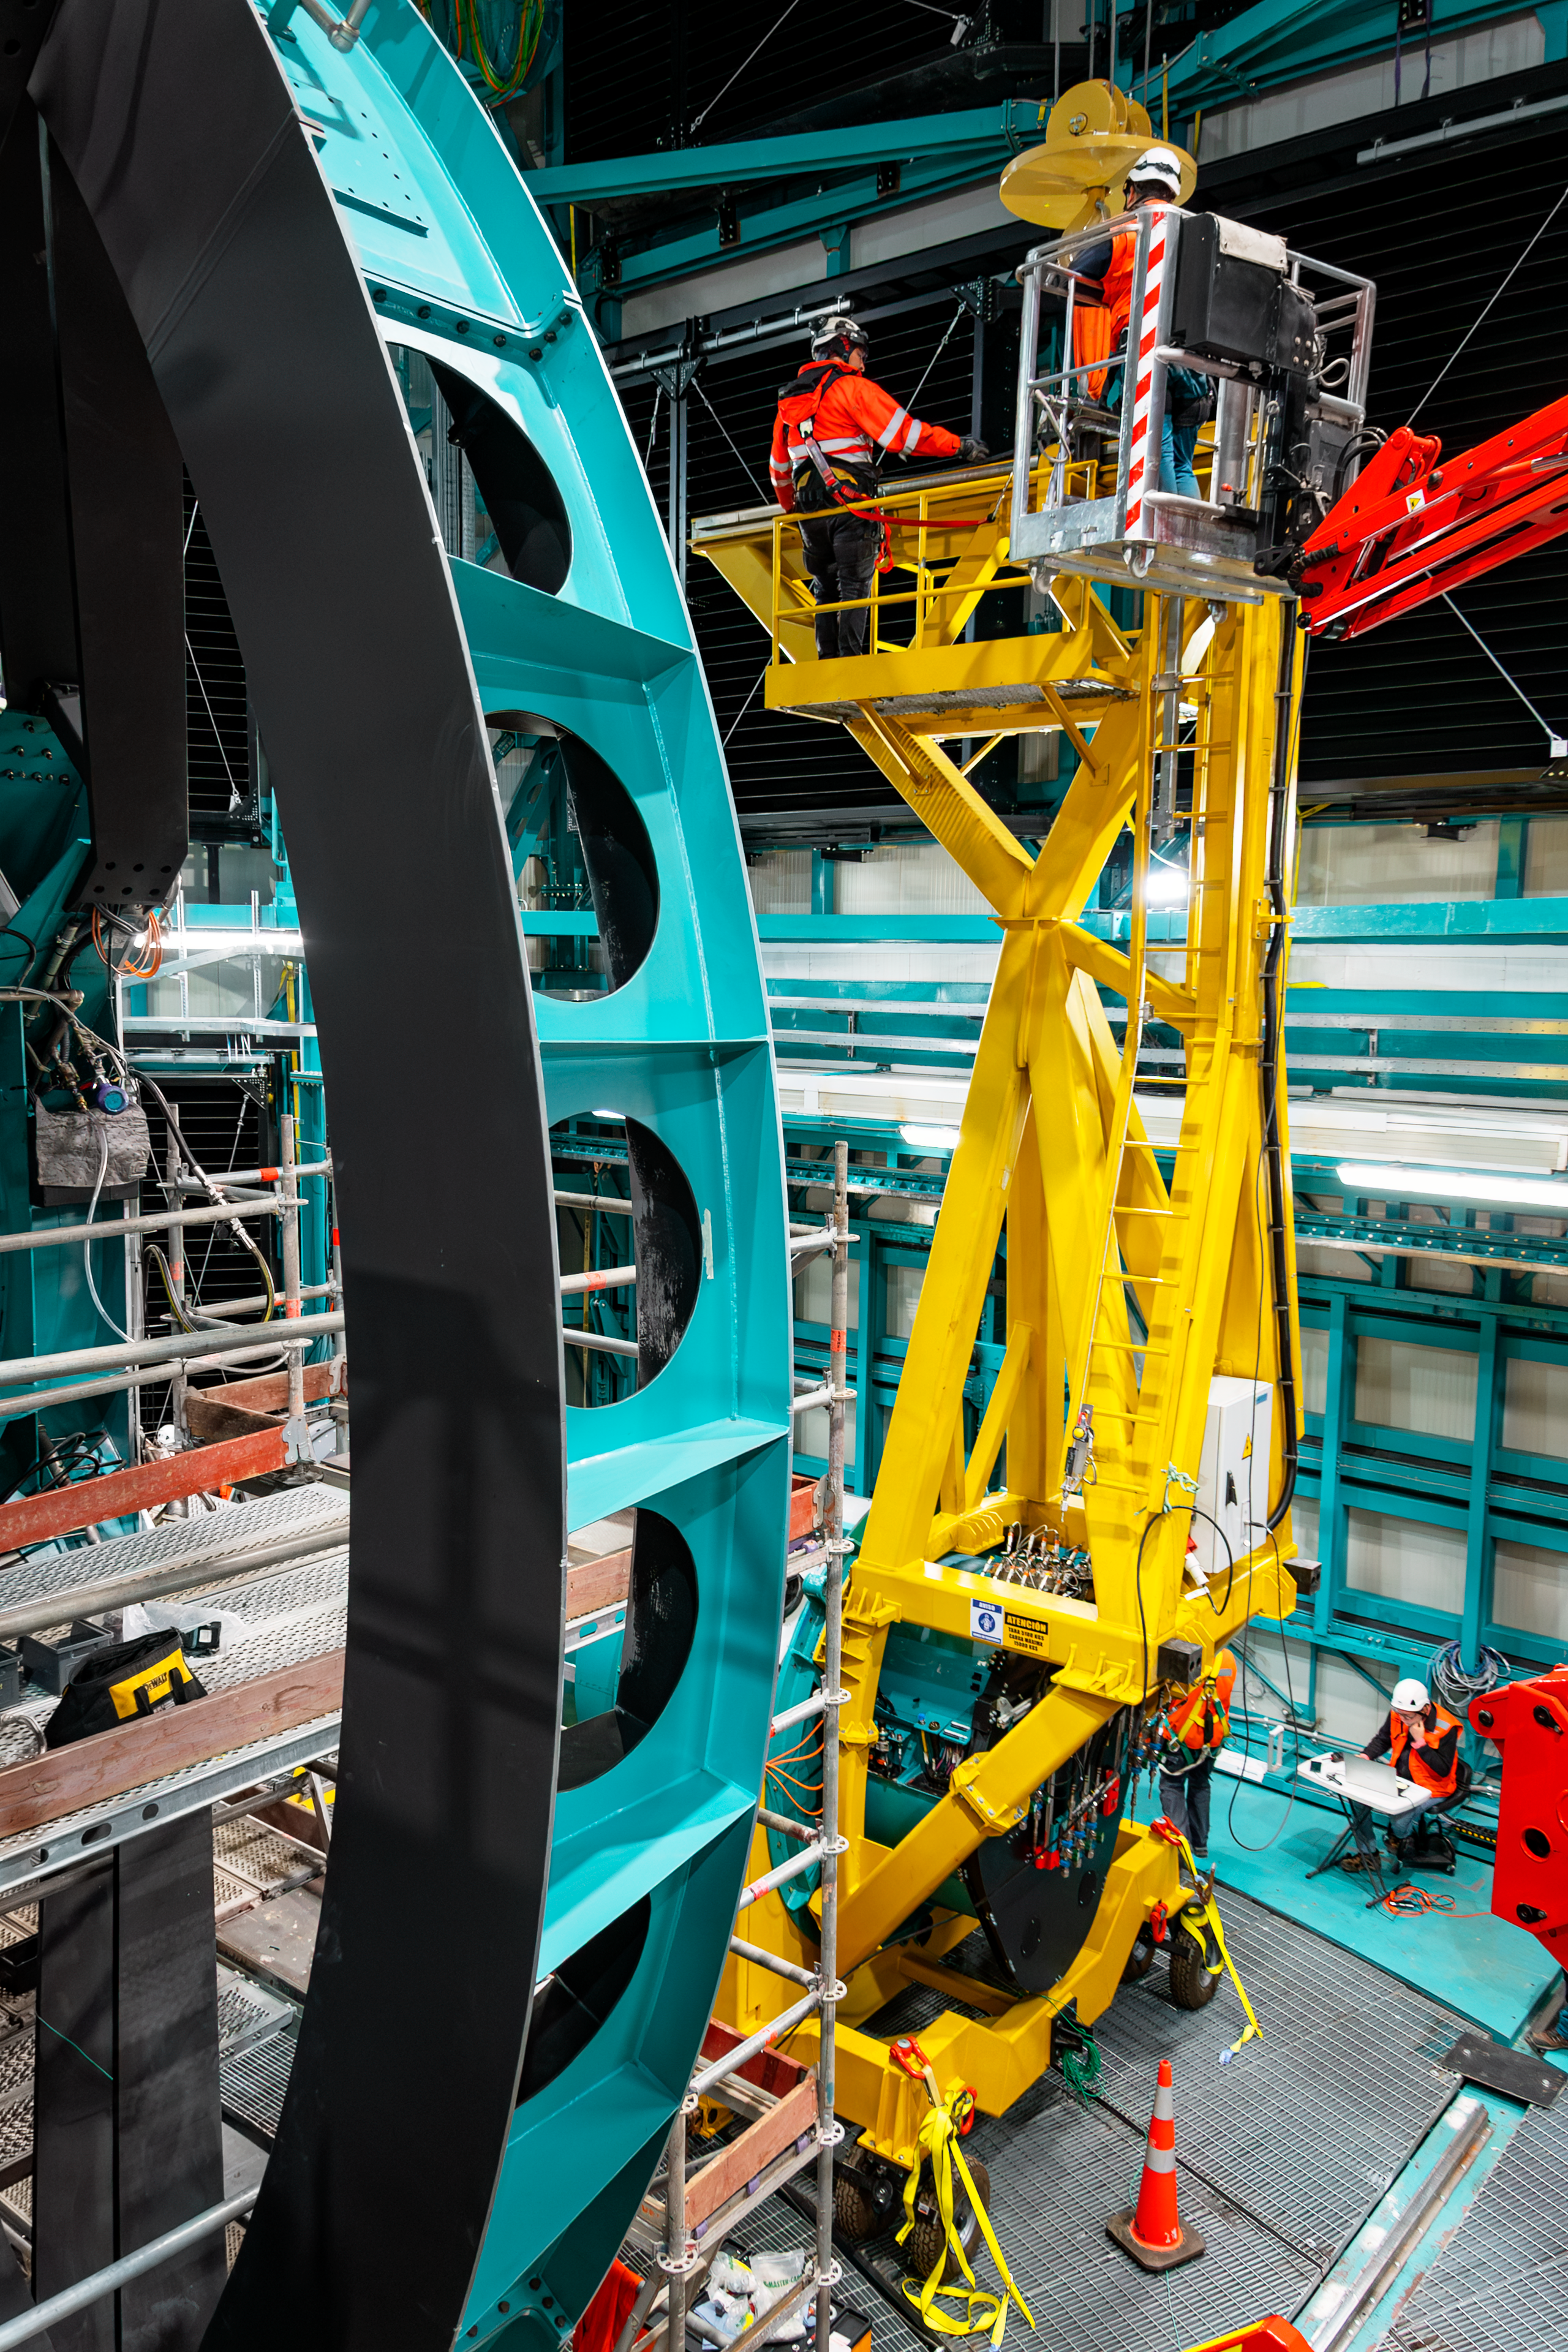

Rubin Observatory Top-End Assembly Construction

Construction continues on the NSF–DOE Vera C. Rubin Observatory. In the foreground is Rubin Observatory's Top-End Assembly (TEA) for its Telescope Mount Assembly (TMA). The TEA was lifted by crane into the observatory and installed successfully on 2 March 2021.

Credit: RubinObs/NOIRLab/SLAC/NSF/DOE/AURA/B. Quint